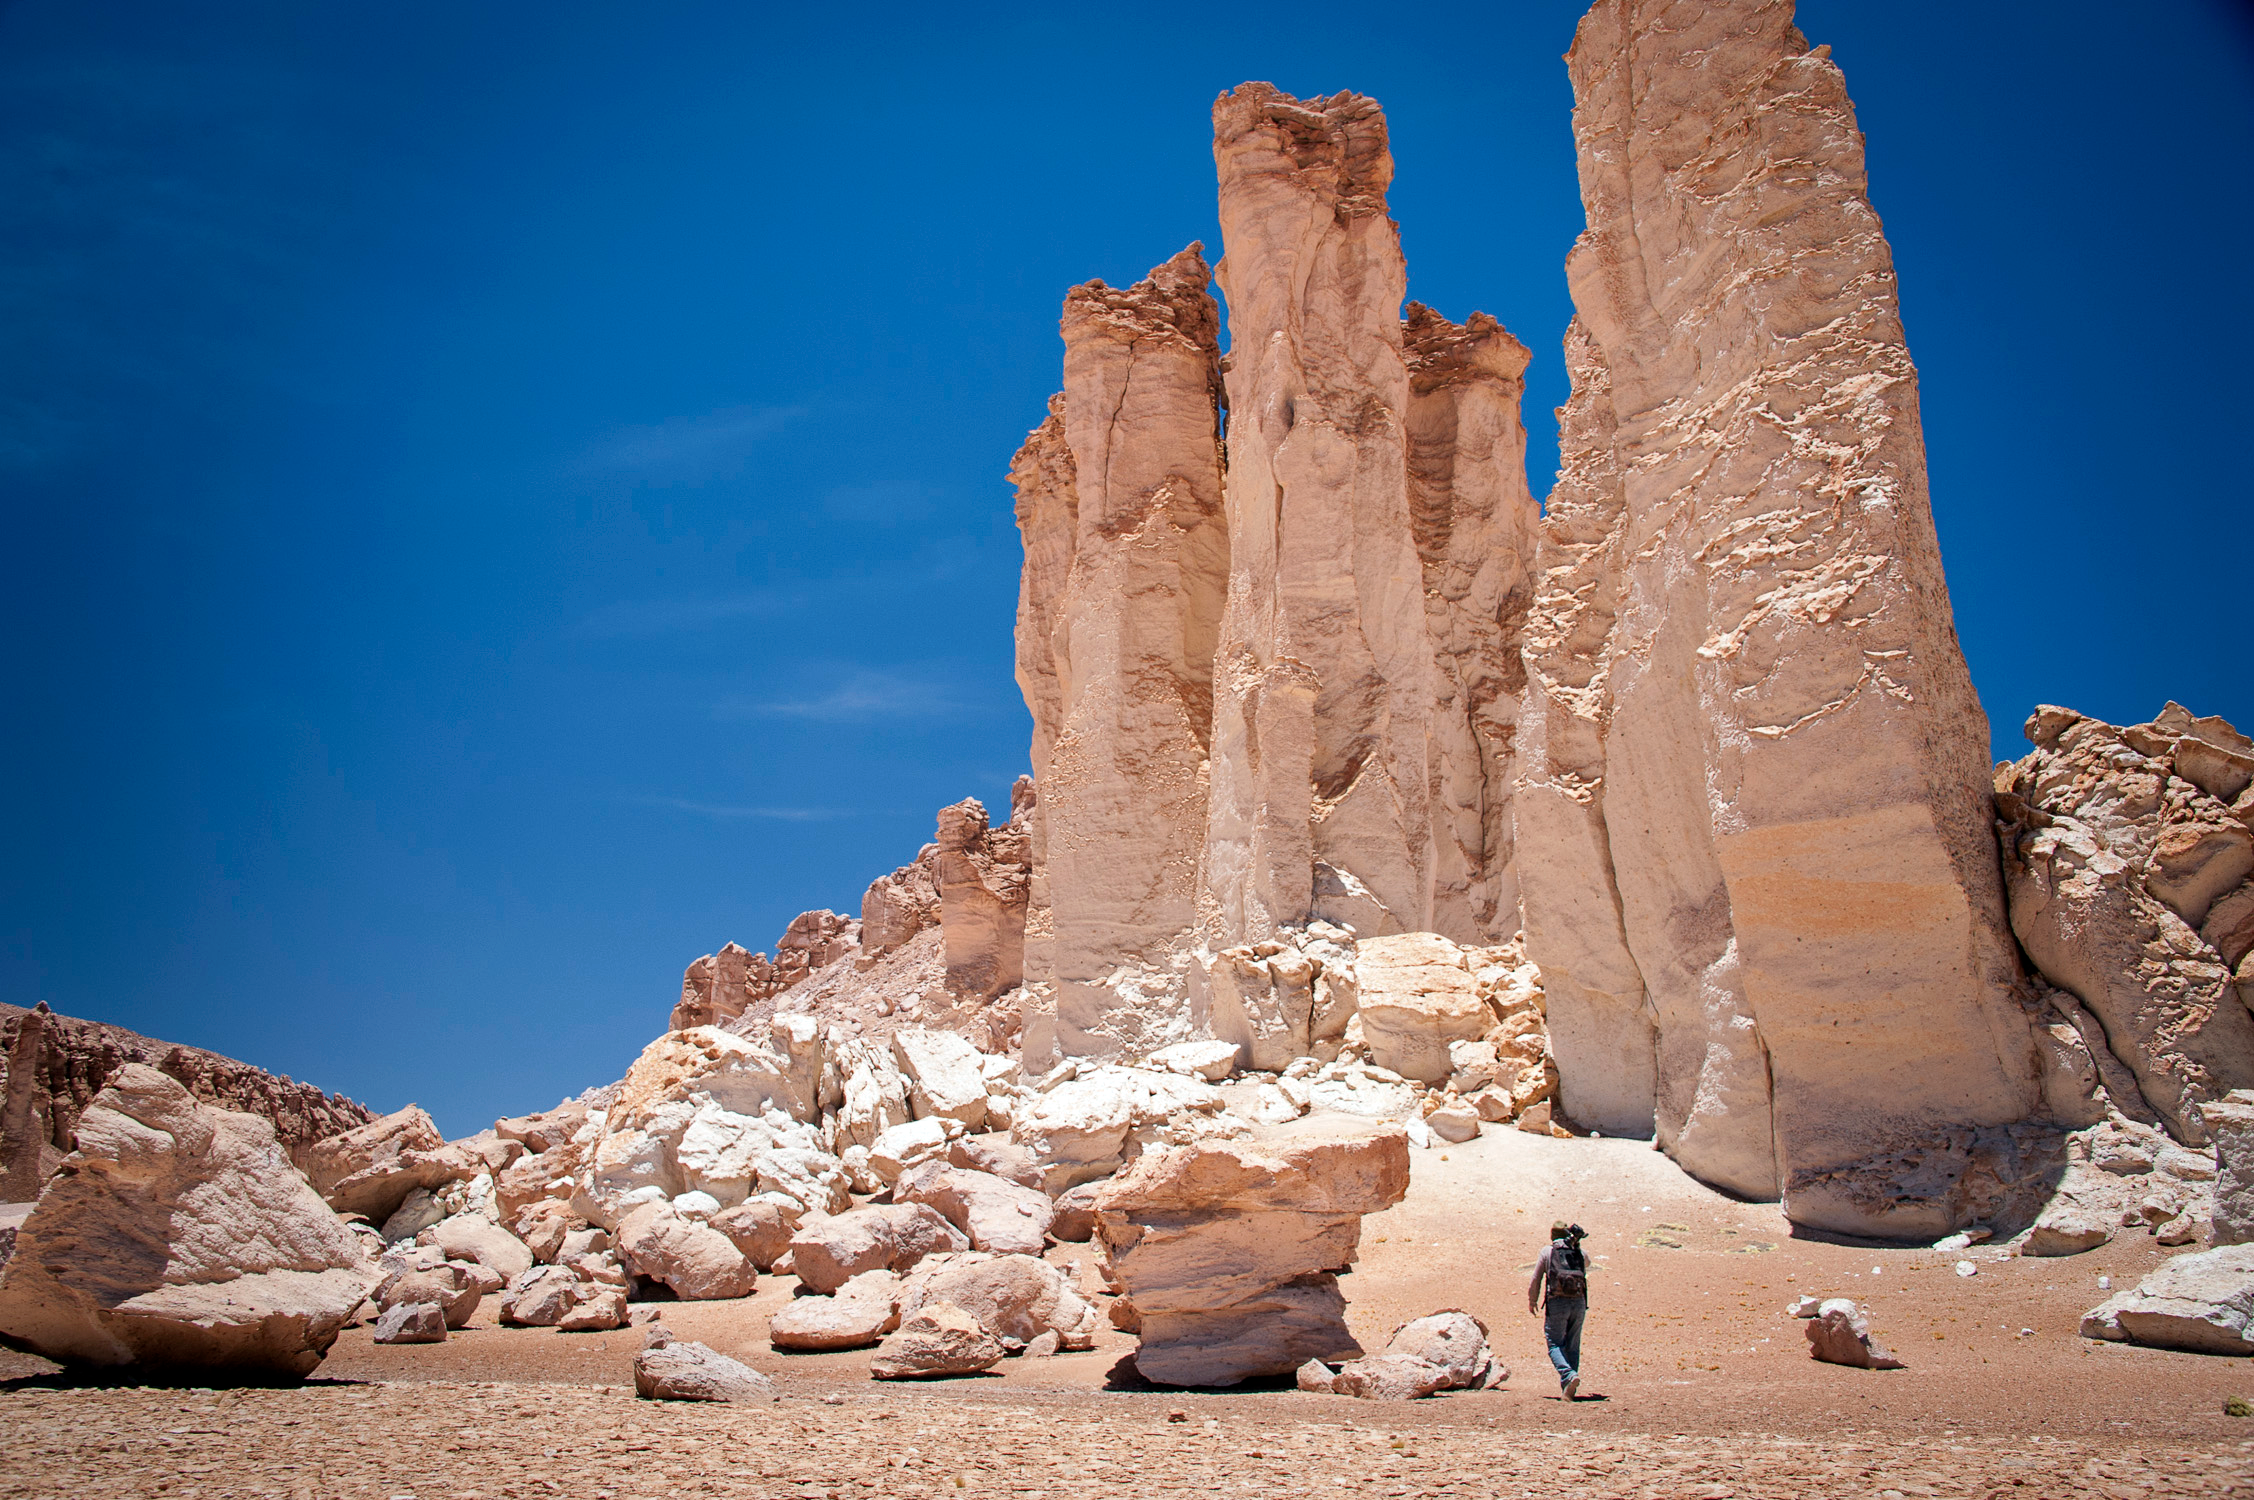

Rock formation in the Atacama Desert

The Mars-like landscape of Chile's Atacama Desert offers clear skies that are perfect for astronomers to study the Universe, as seen in Hidden Universe, released in IMAX® theatres and giant-screen cinemas around the globe and produced by the Australian production company December Media in association with Film Victoria, Swinburne University of Technology, MacGillivray Freeman Films and ESO.

Credit: Lisa Germany/ESO